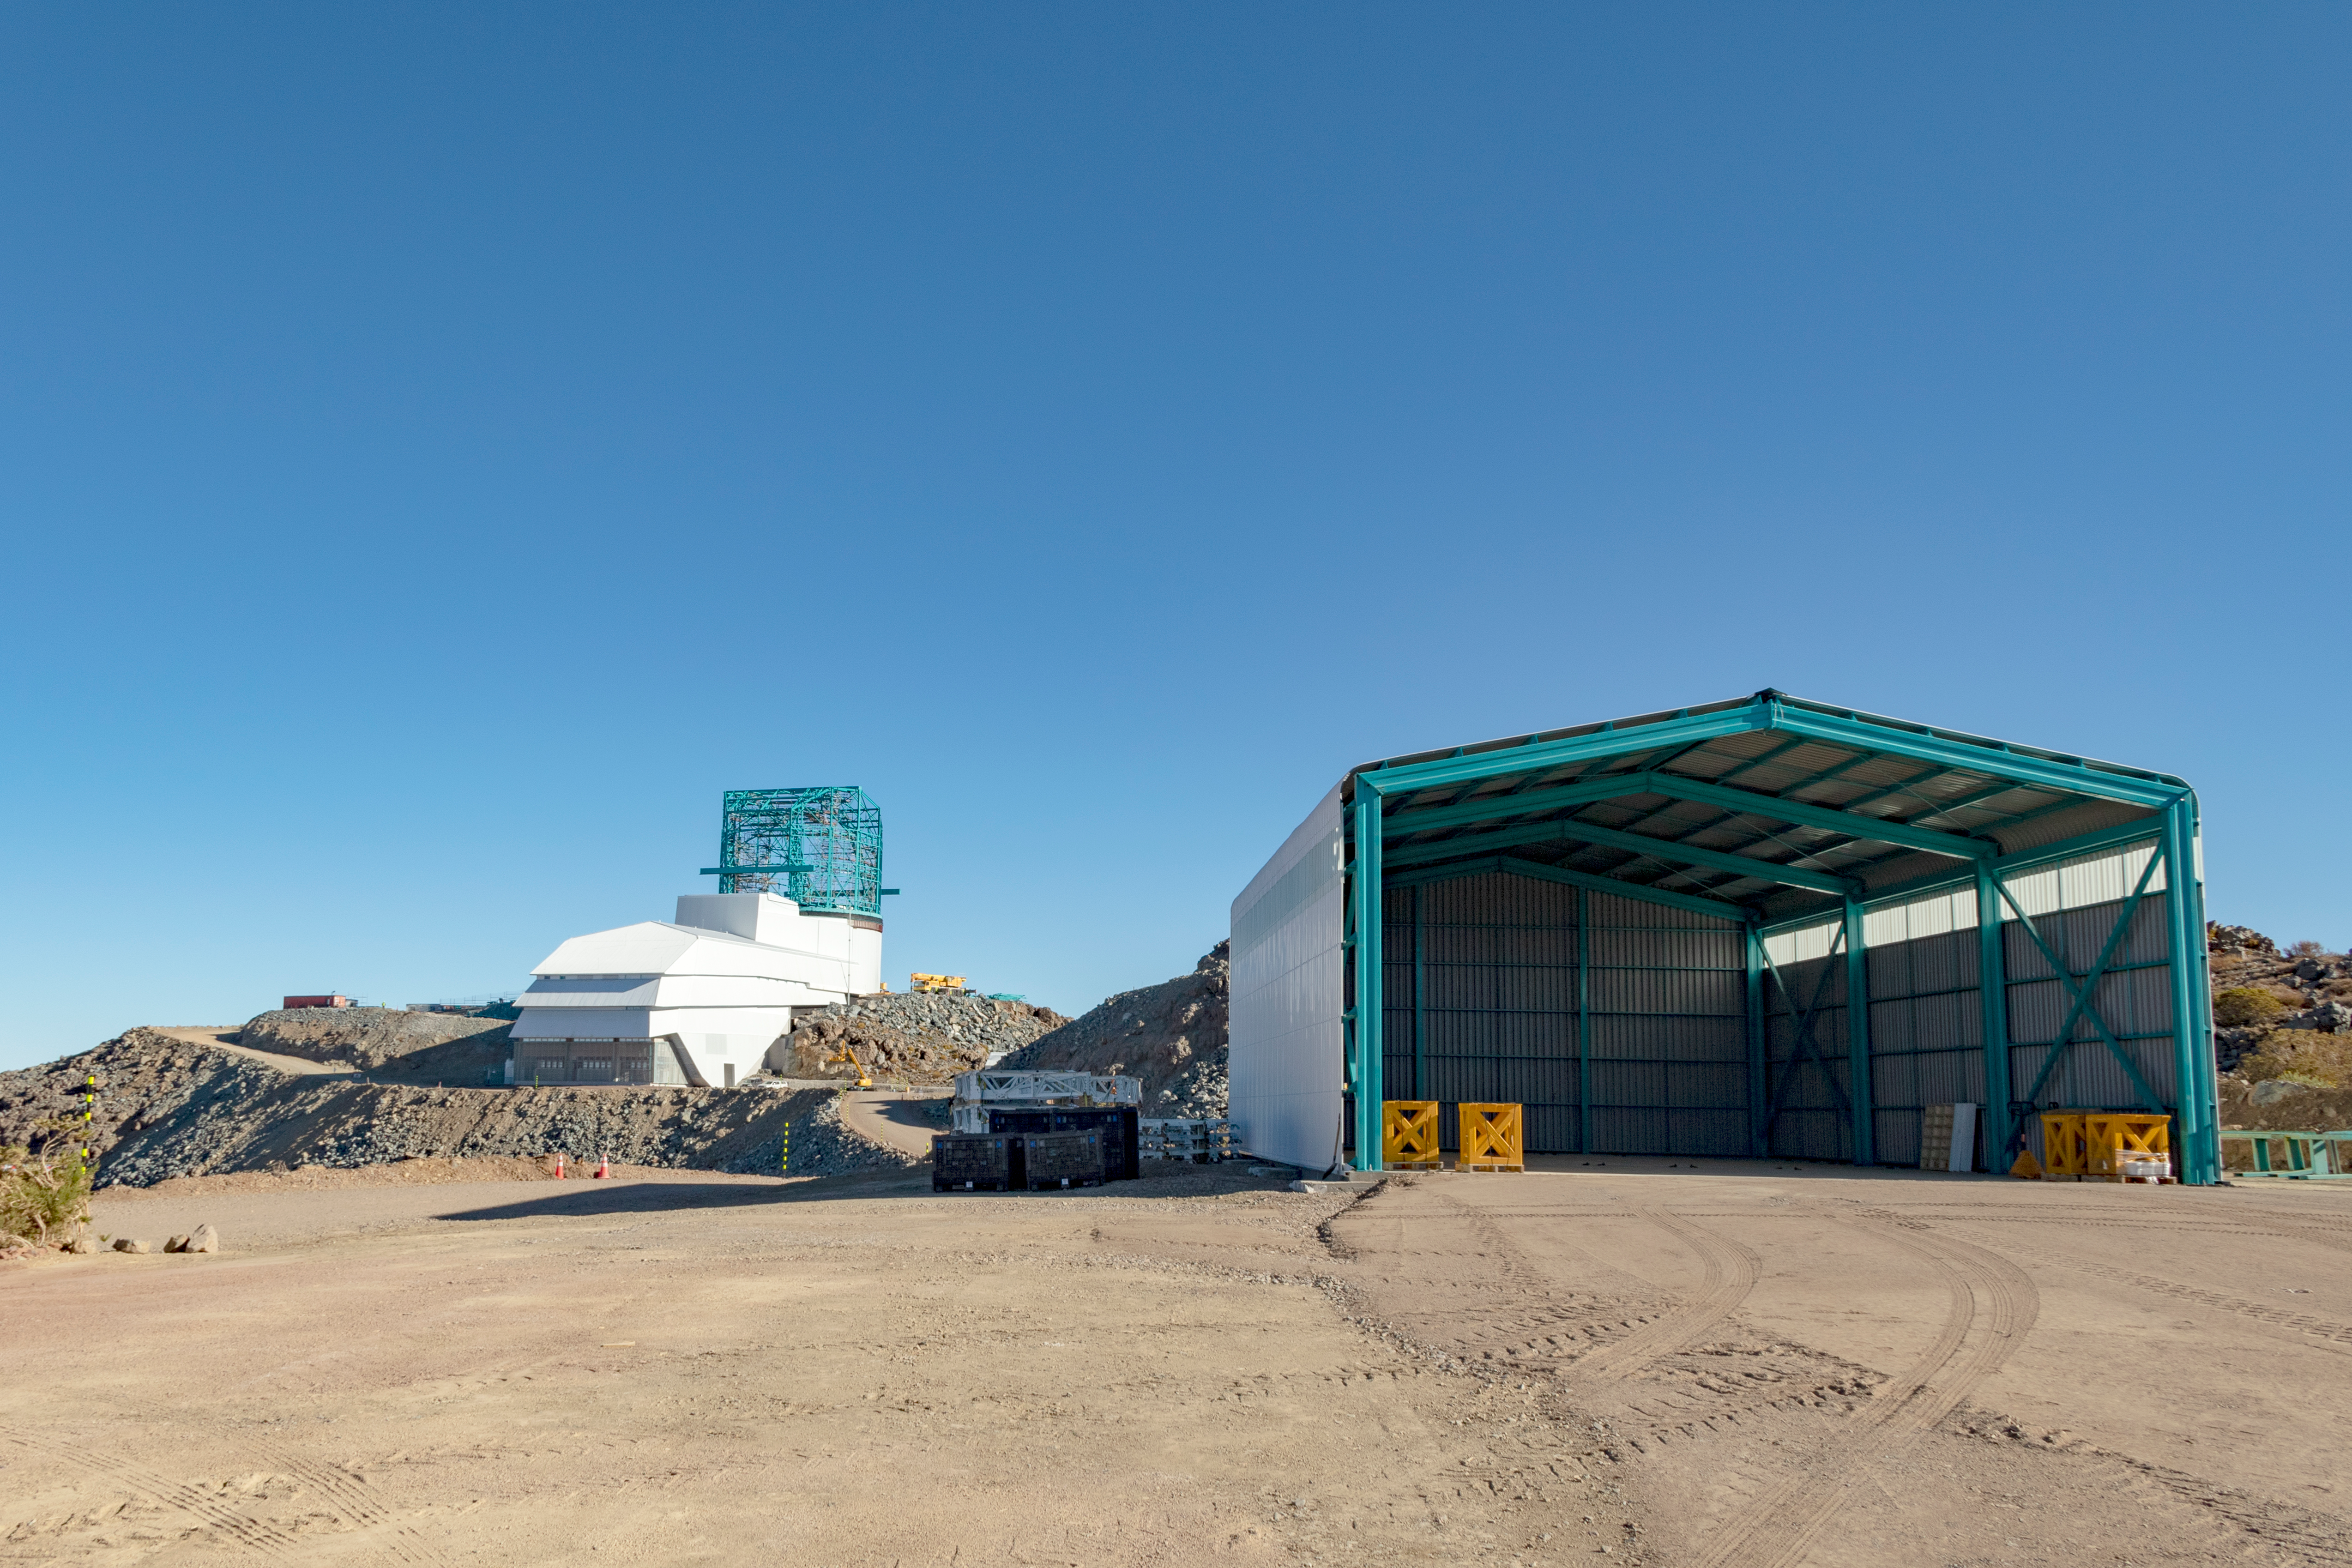

M1M3 Transported to the Summit

The LSST Primary/Tertiary Mirror (M1M3) arrived in the port of Coquimbo on May 7, and was transported to the LSST summit facility building over the next several days. It arrived on the summit on May 11, 2019.

Credit: Rubin Observatory/NSF/AURA